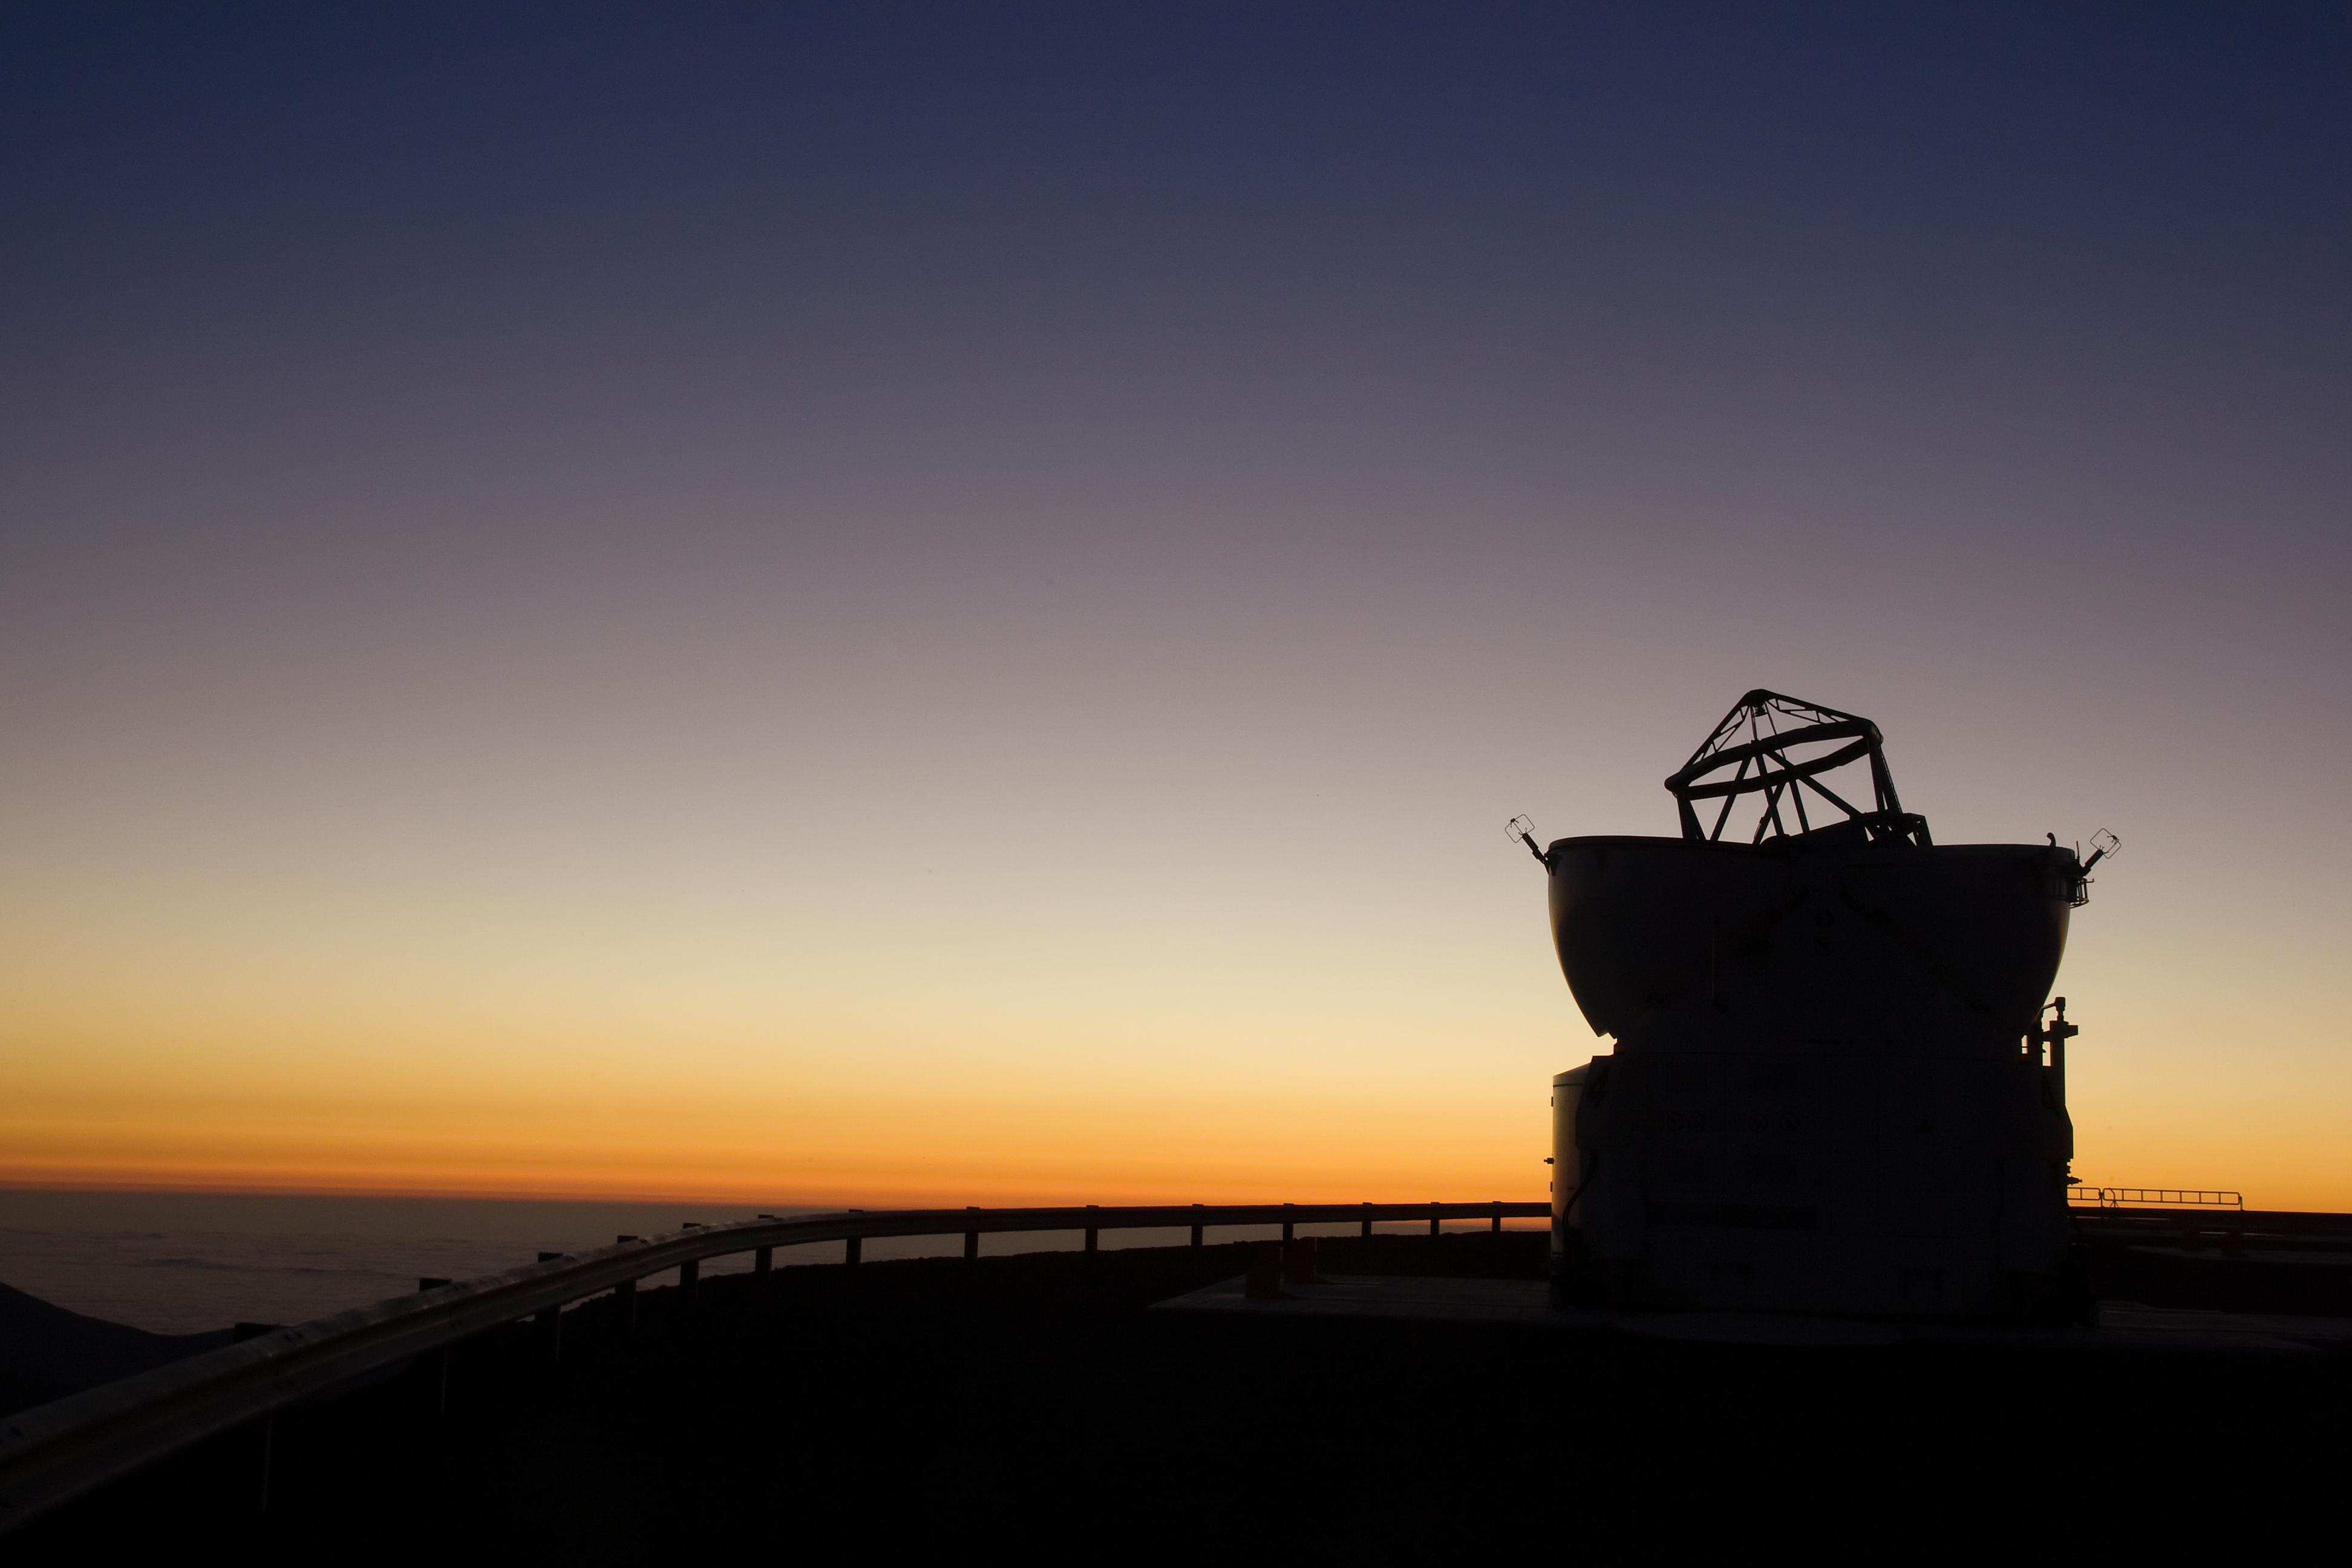

VLT Auxiliary Telescope at Paranal at sunset

The Sun sets behind one of the auxiliary telescopes of the Very Large Telescope (VLT) at ESO's Cerro Paranal observing site. Located in the Atacama Desert of Chile, the site is over 2600 metres above sea level, providing incredibly dry, dark viewing conditions. The VLT is the world’s most advanced optical instrument, consisting of four Unit Telescopes with main mirrors 8.2-m in diameter and four movable 1.8-m diameter Auxiliary Telescopes. The telescopes can work together, in groups of two or three, to form a giant interferometer, allowing astronomers to see details up to 25 times finer than with the individual telescopes.

Credit: Iztok Boncina/ESO